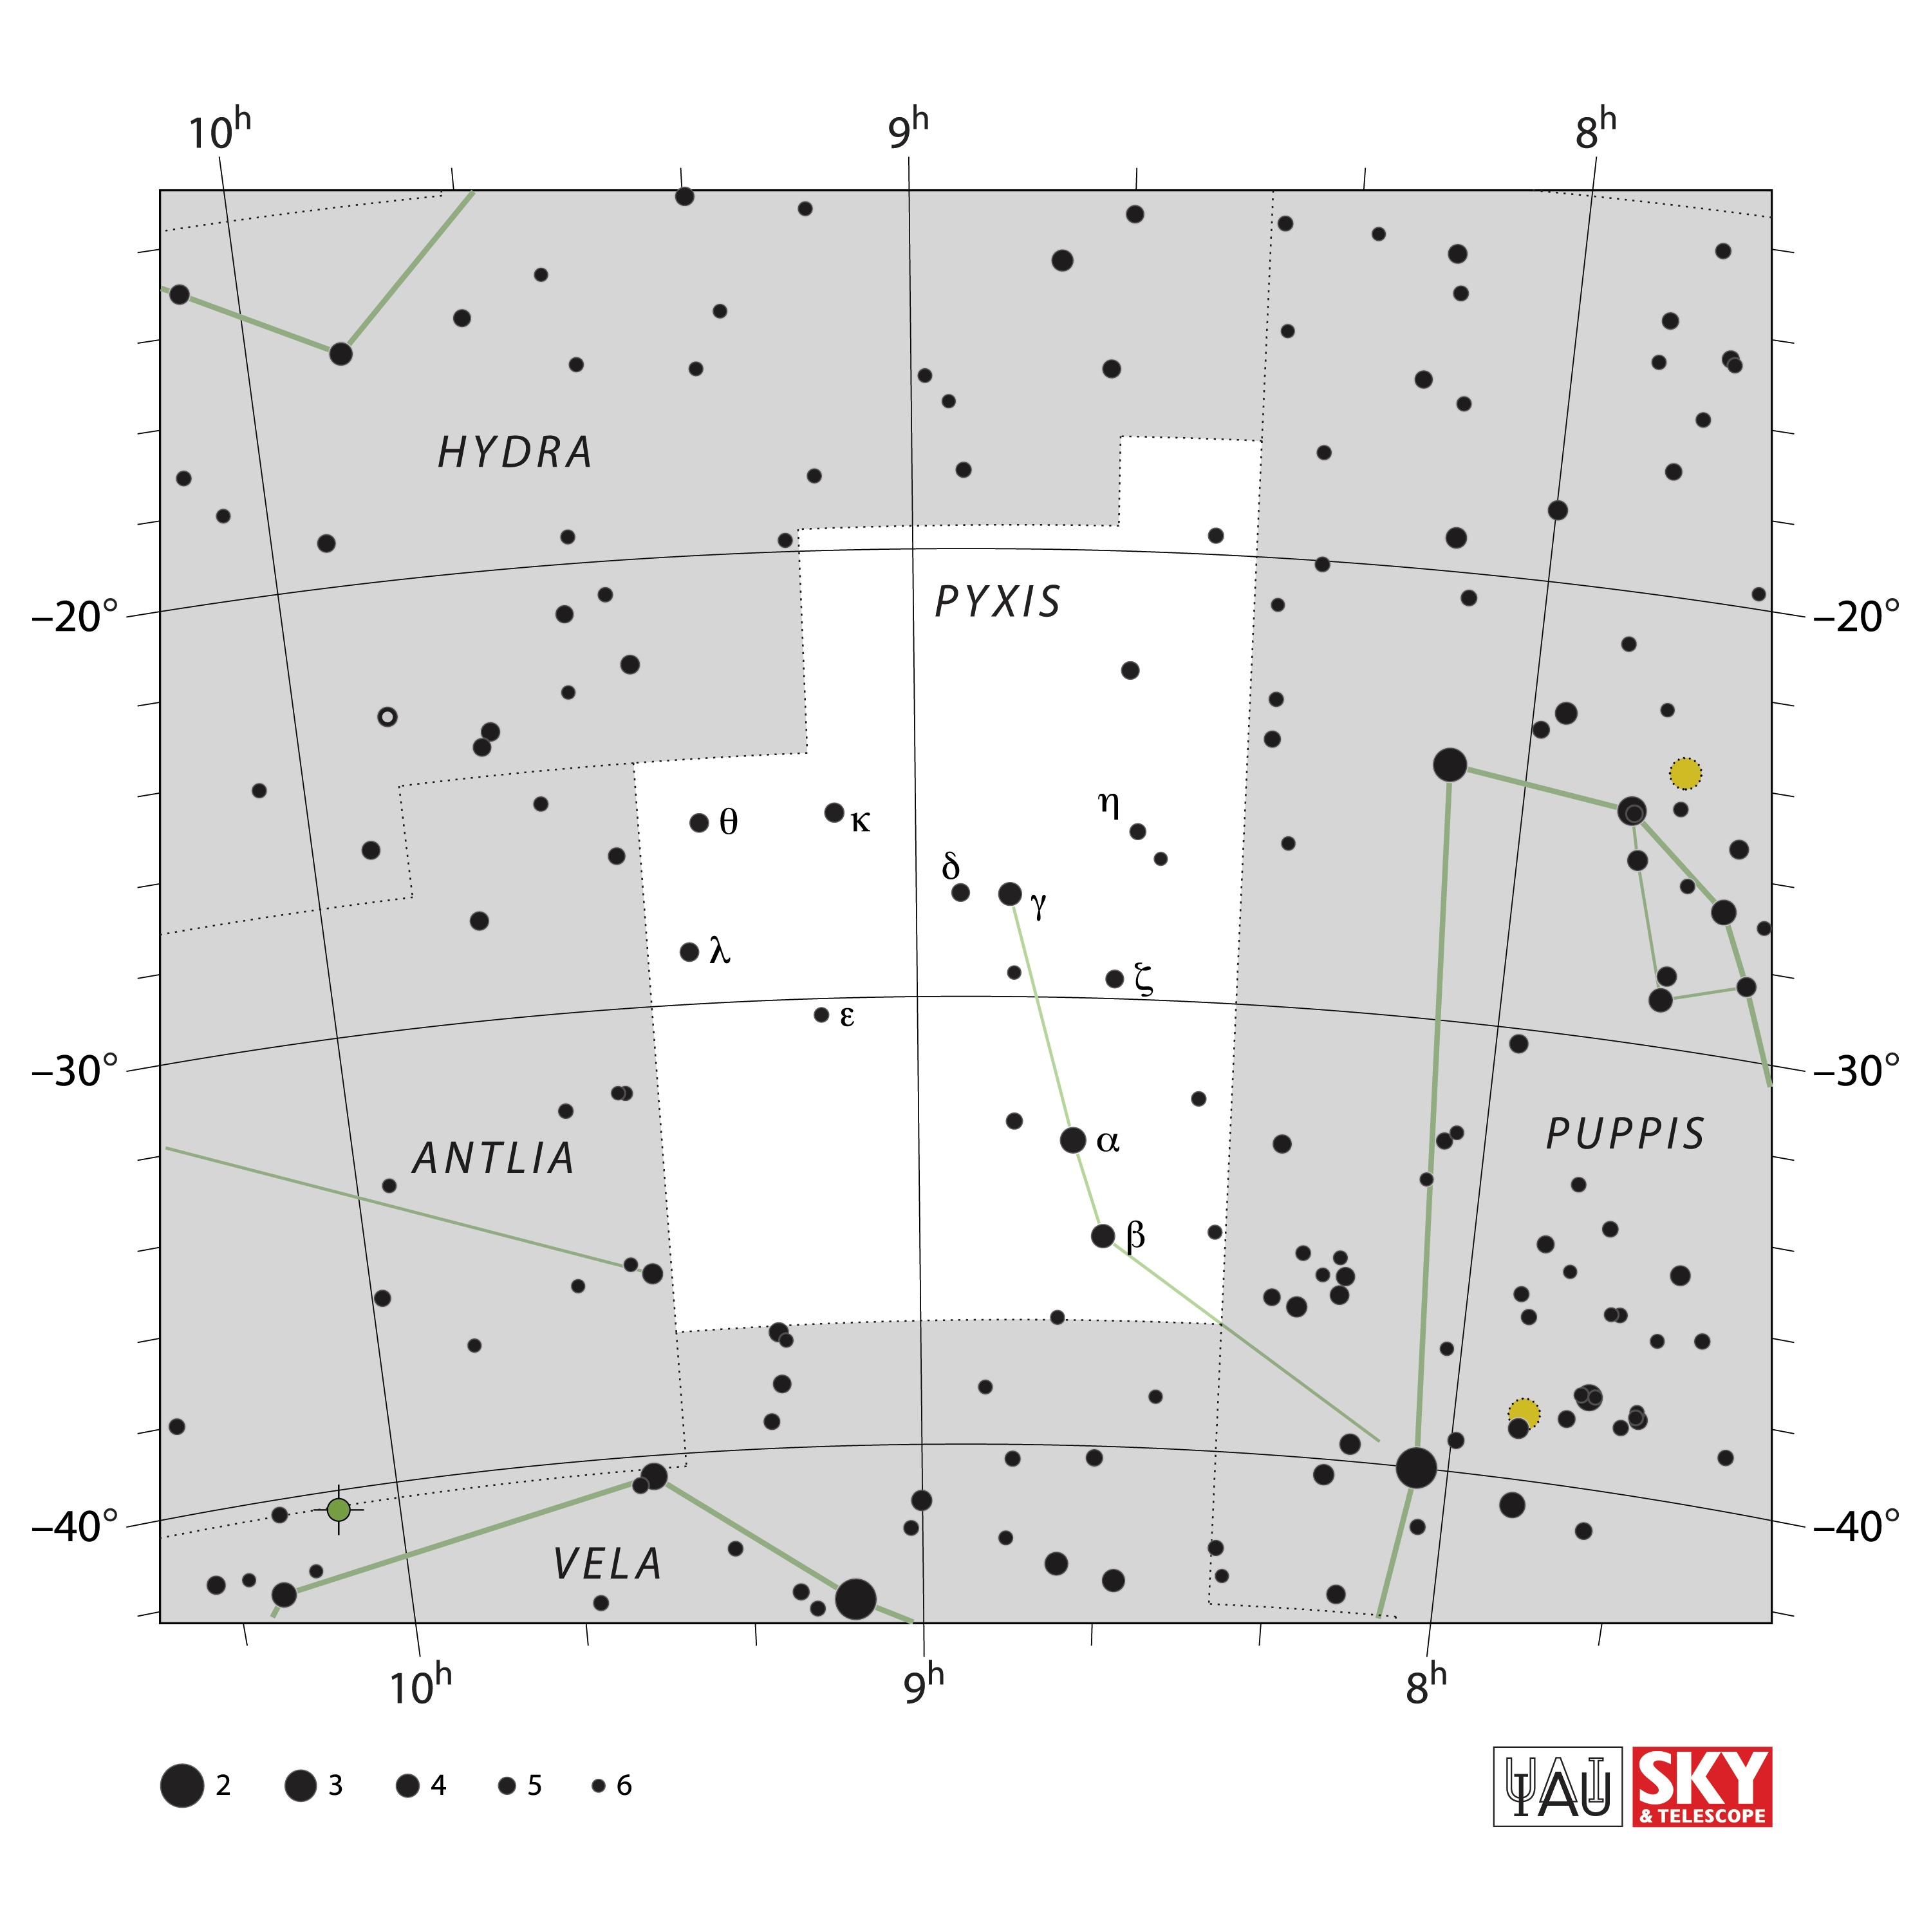

Pyxis

Credit: IAU and Sky & Telescope